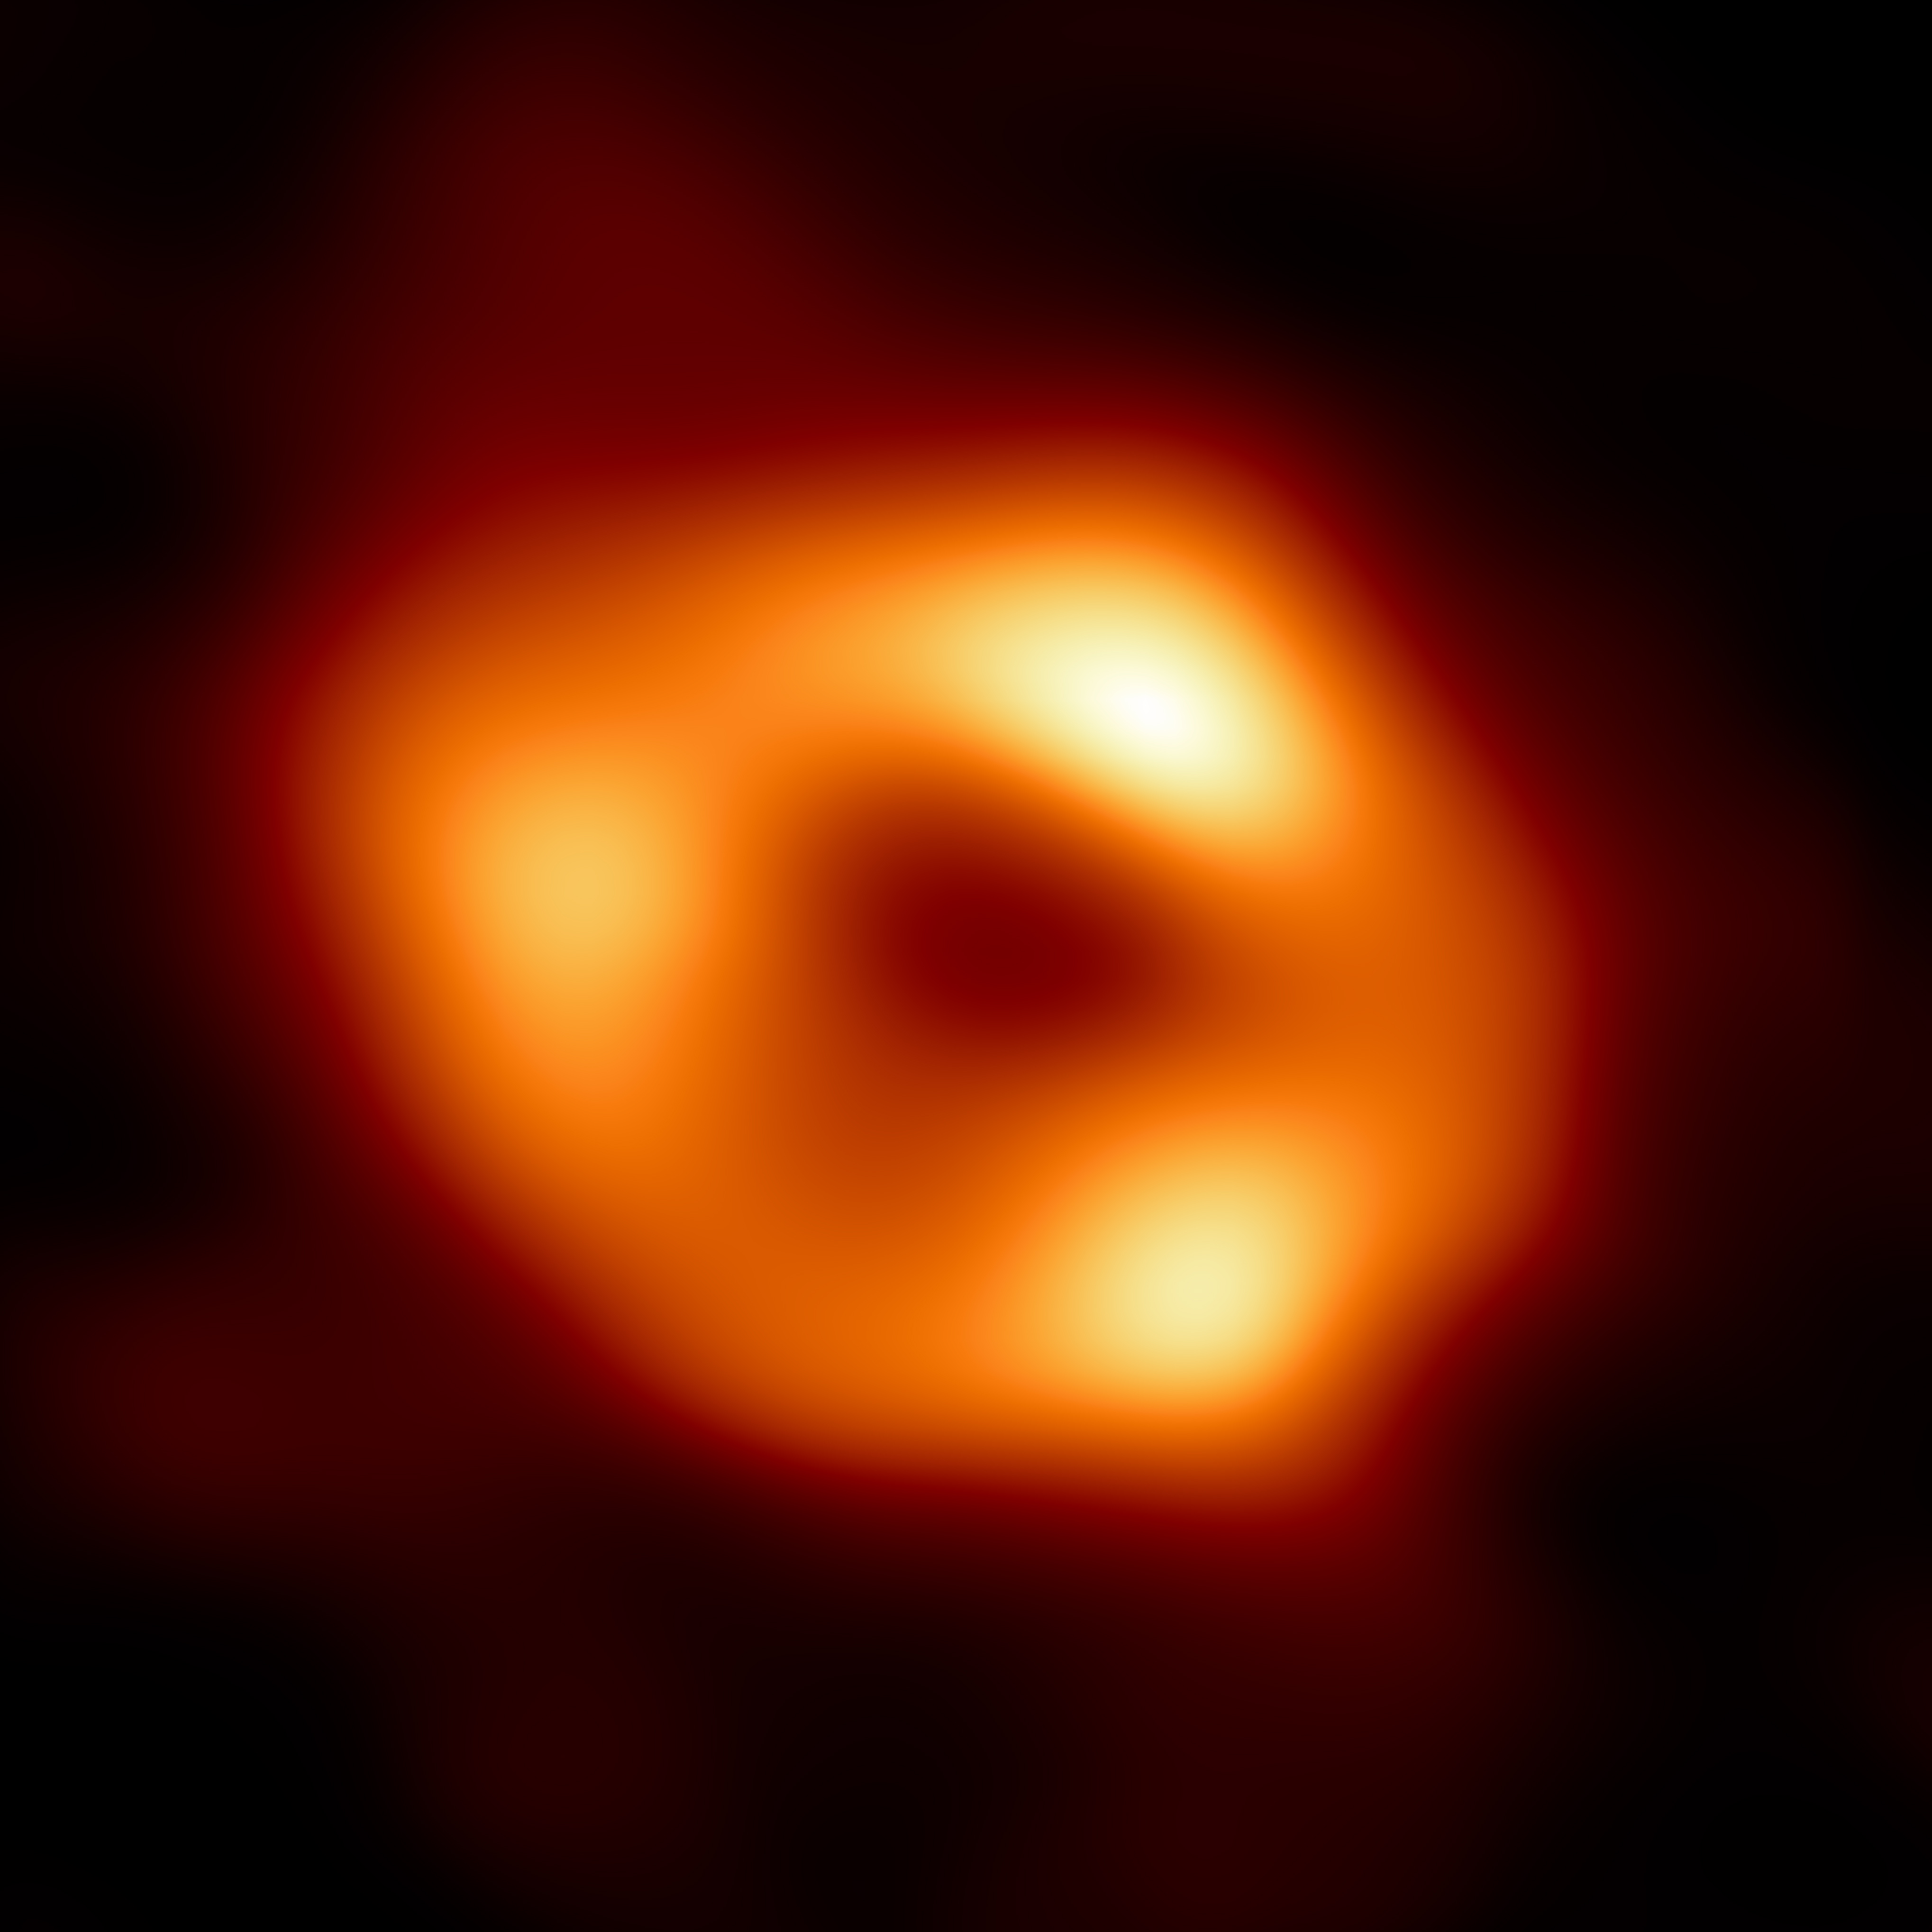

EHT_PR_Main_Image_Original-1

This is the first image of Sagittarius A* (or Sgr A* for short), the supermassive black hole at the center of our galaxy. It’s the first direct visual evidence of the presence of this black hole. It was captured by the Event Horizon Telescope (EHT), an array which linked together eight existing radio observatories across the planet to form a single “Earth-sized” virtual telescope. The telescope is named after the “event horizon”, the boundary of the black hole beyond which no light can escape.
Although we cannot see the event horizon itself, because it cannot emit light, glowing gas orbiting around the black hole reveals a telltale signature: a dark central region (called a “shadow”) surrounded by a bright ring-like structure. The new view captures light bent by the powerful gravity of the black hole, which is four million times more massive than our Sun. The image of the Sgr A* black hole is an average of the different images the EHT Collaboration has extracted from its 2017 observations.

Credit: EHT Collaboration